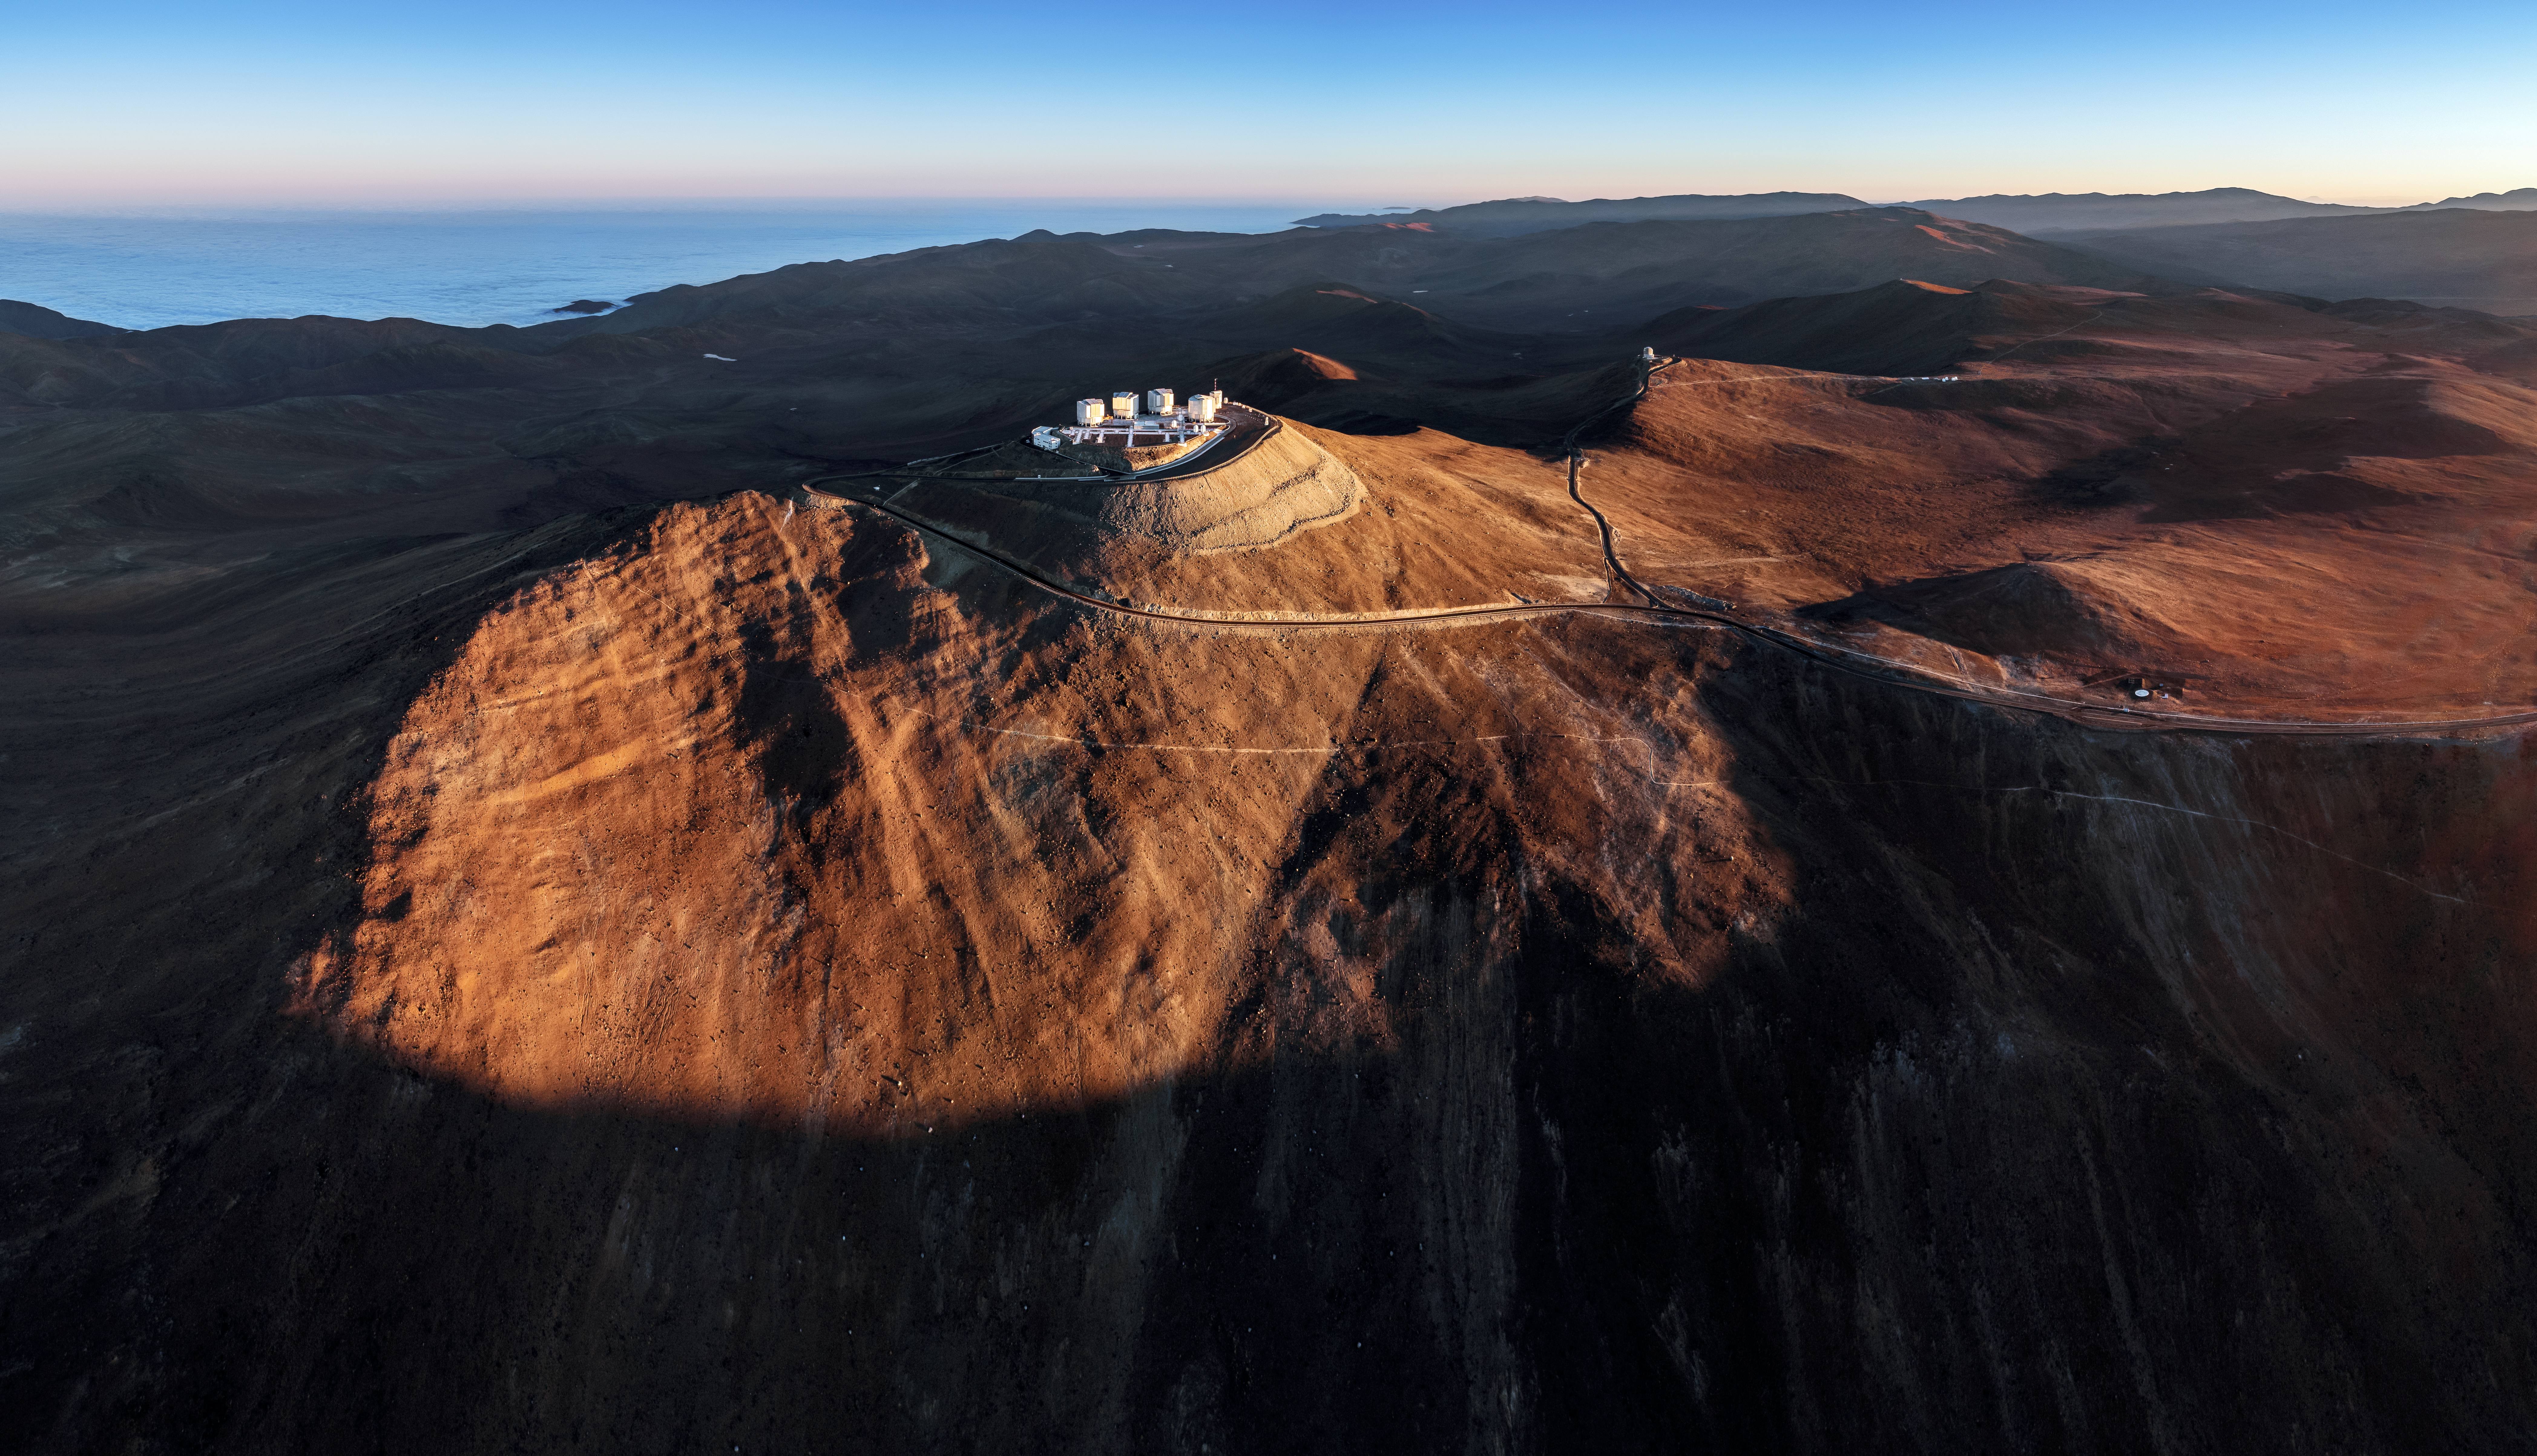

Perched on Paranal

An image showing Cerro Paranal, home of ESO's flagship Very Large Telescope (VLT), visible in the center of the image. The rest of the telescopes of Paranal Observatory can be glimpsed behind it: VISTA, whose dome is visible atop another prominance, and to its right NGTS and SPECULOOS. Although it can be a difficult and isolated place for humans, Cerro Paranal is perfect for astronomy. Because it's far from cities it's spared the light pollution that dominates the sky in many portions of the world, and the typically calm, dry air above it blurring scattering caused by atmospheric conditions.

Credit: G. Hüdepohl (atacamaphoto.com)/ESO